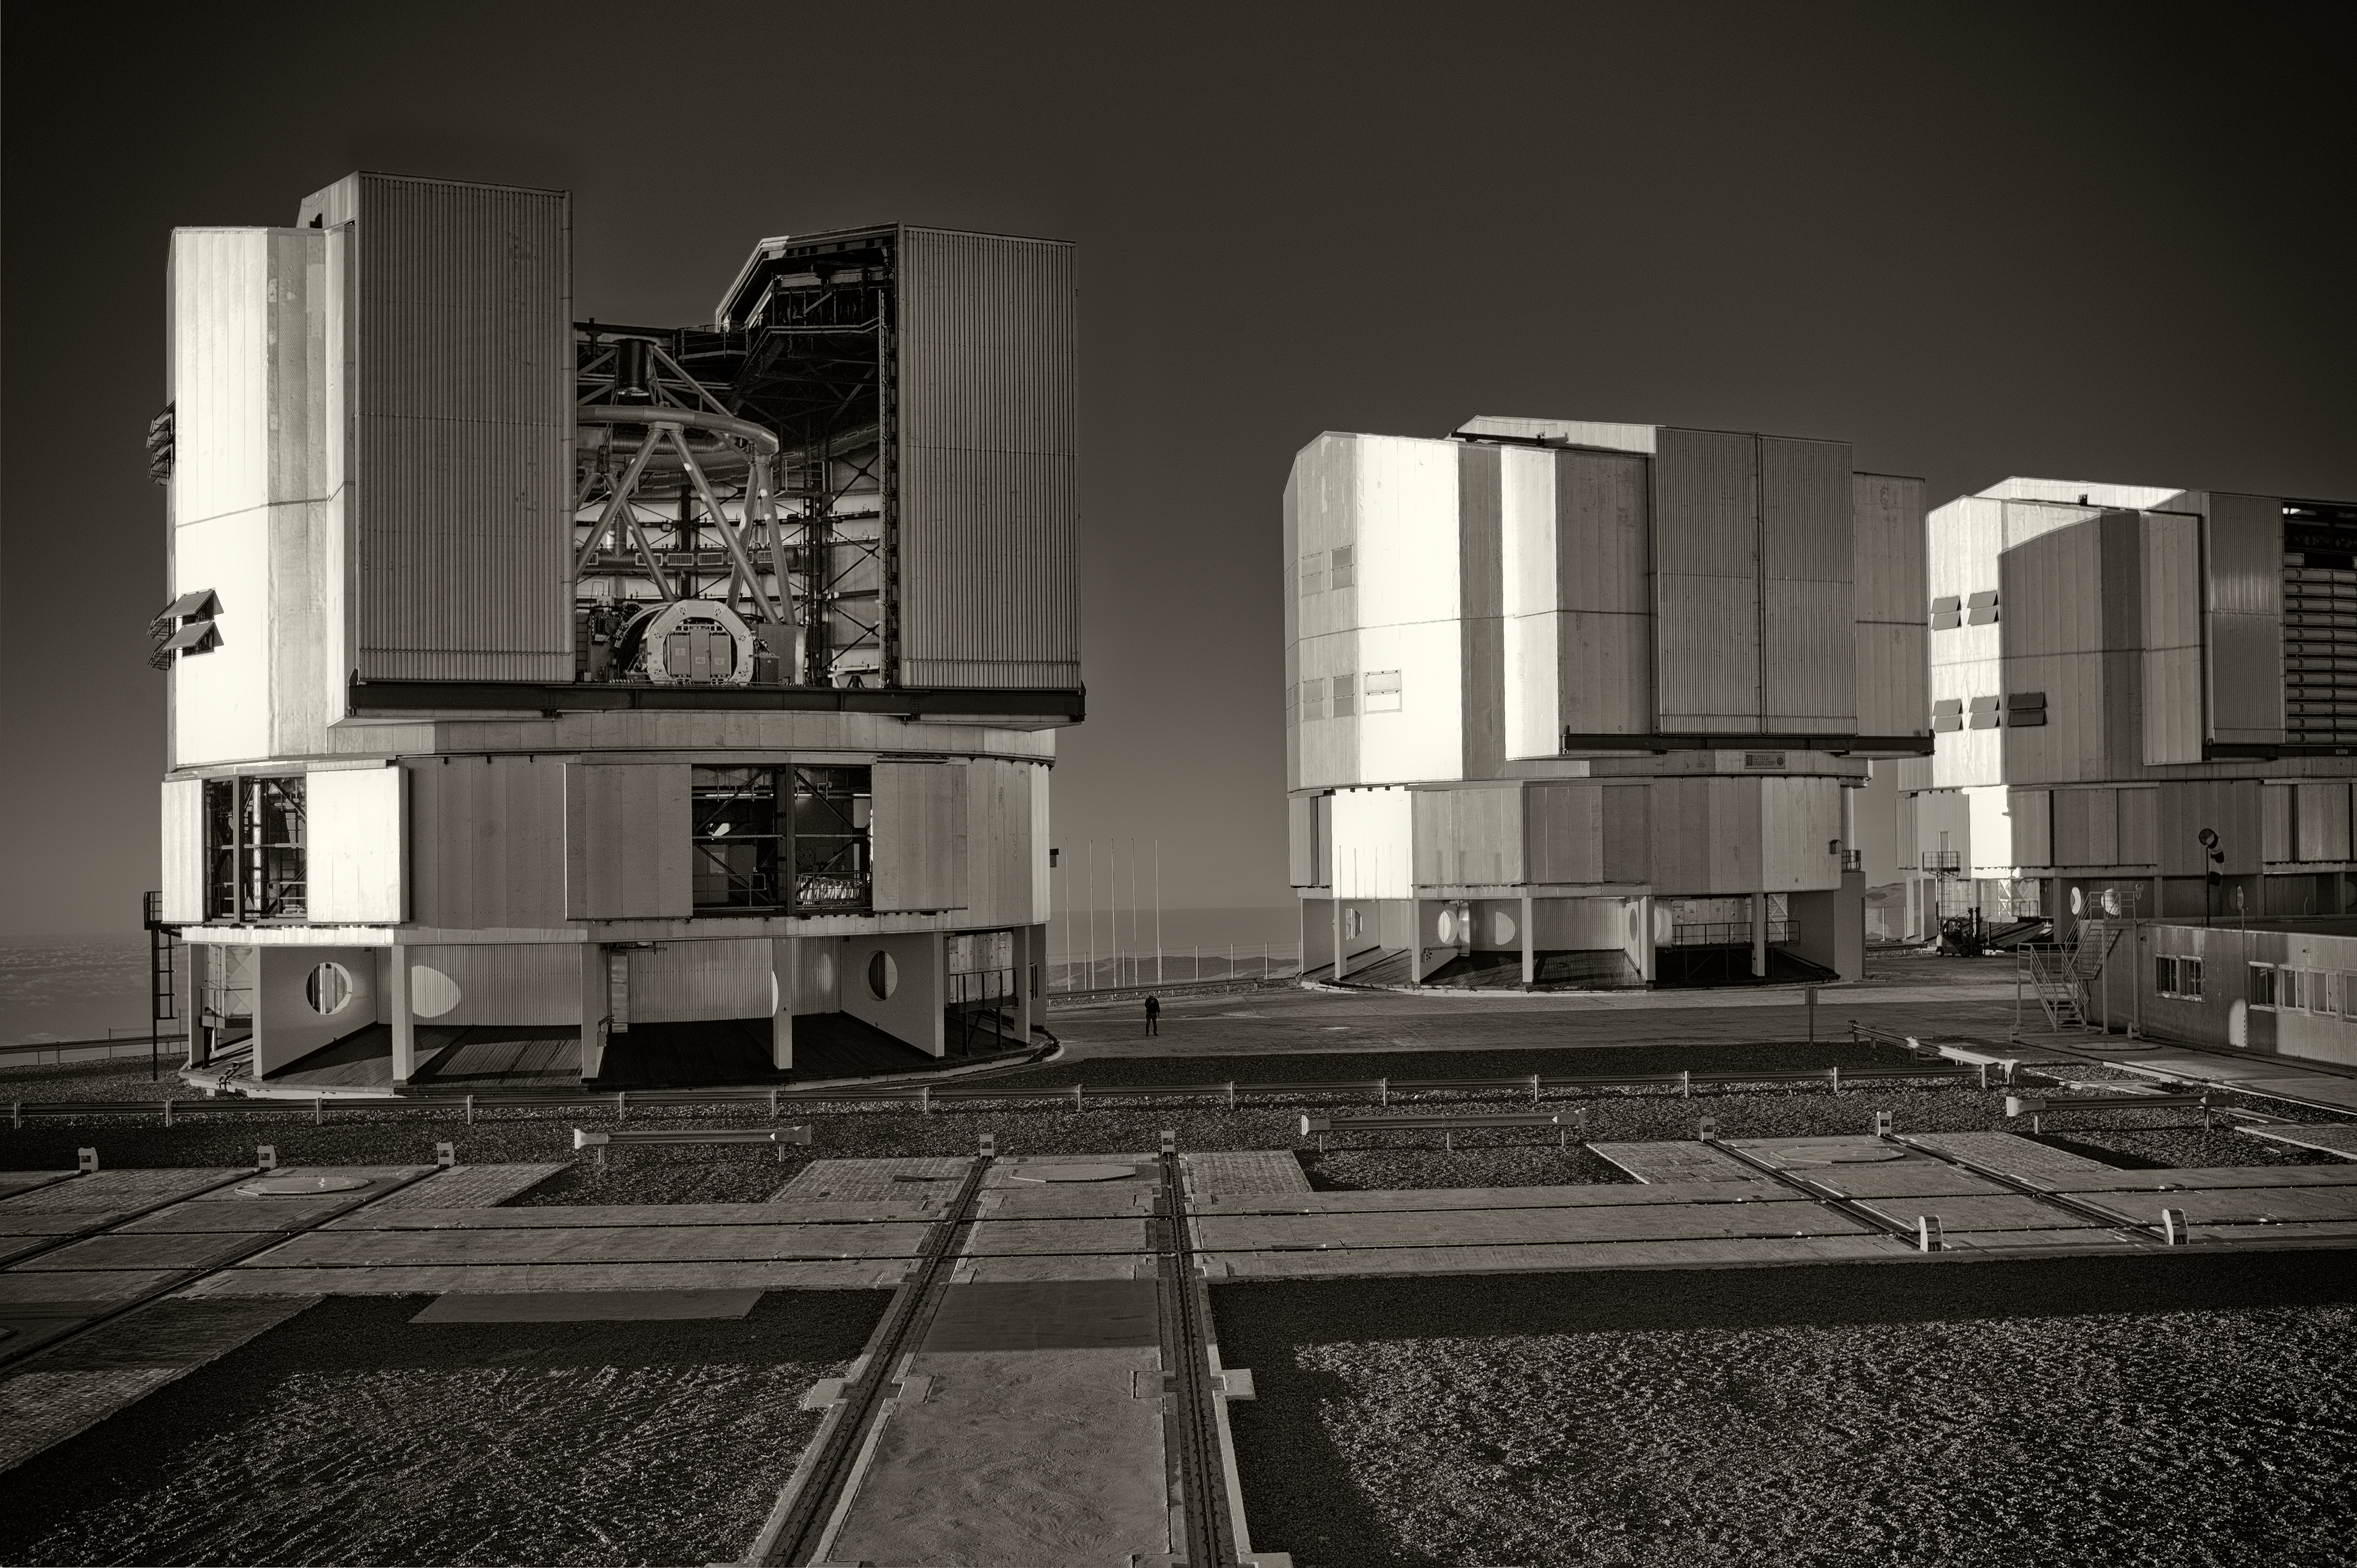

The VLT at Paranal Observatory

Image of the Very Large Telescope (VLT) at Cerro Paranal Observatory in the Atacama Desert of northern Chile, taken by Stefan Seip, one of the ESO Photo Ambassadors.

Credit: ESO/S. Seip